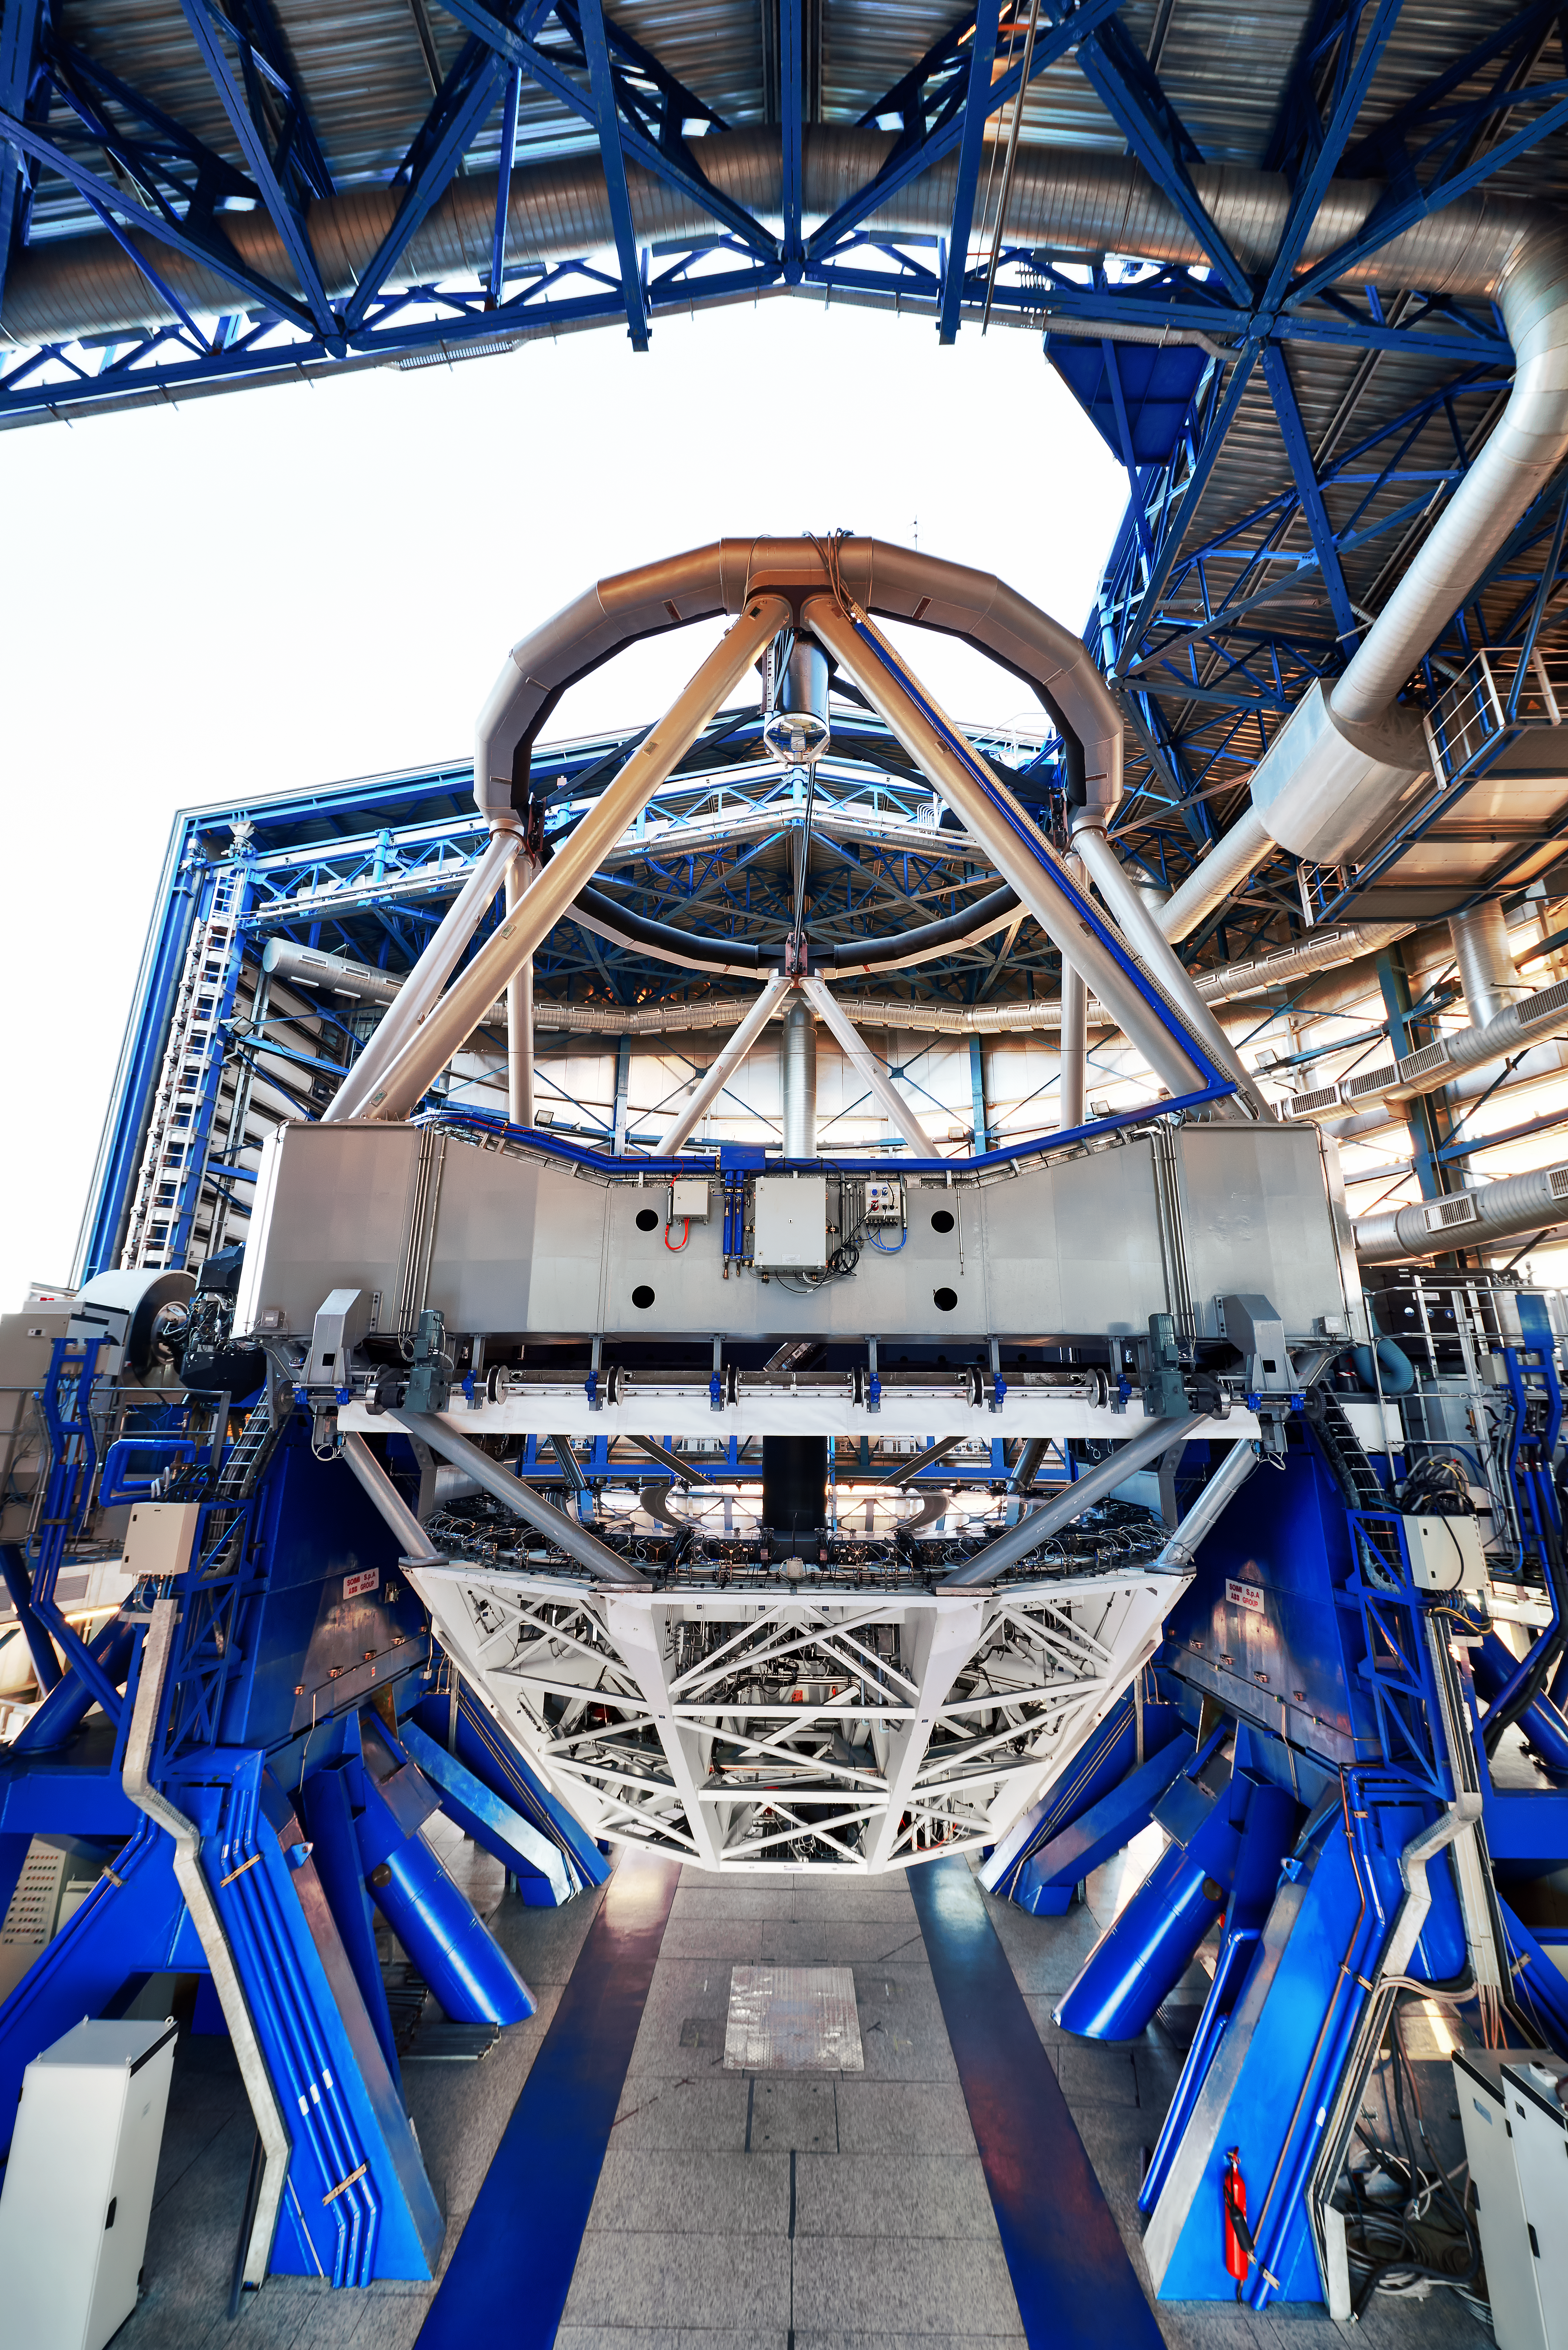

VIMOS and SPHERE pictured inside UT3

In this view inside ESO's Very Large Telescope array (VLT) Unit Telescope 3, VIMOS — the VIsible Multi-Object Spectrograph — can be seen to the left and SPHERE — the extreme adaptive optics system and coronagraphic facility — to the right. The telescope enclosure's large cooling system is also visible.

Credit: ESO